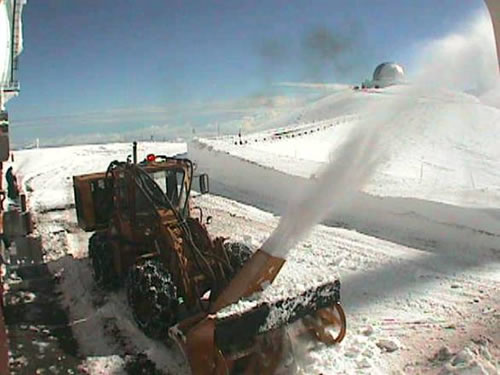

Blowing snow out of Keck parking lot

Manuel Santos cleaning out the Keck parking lot.

Credit: International Gemini Observatory/NOIRLab/NSF/AURA